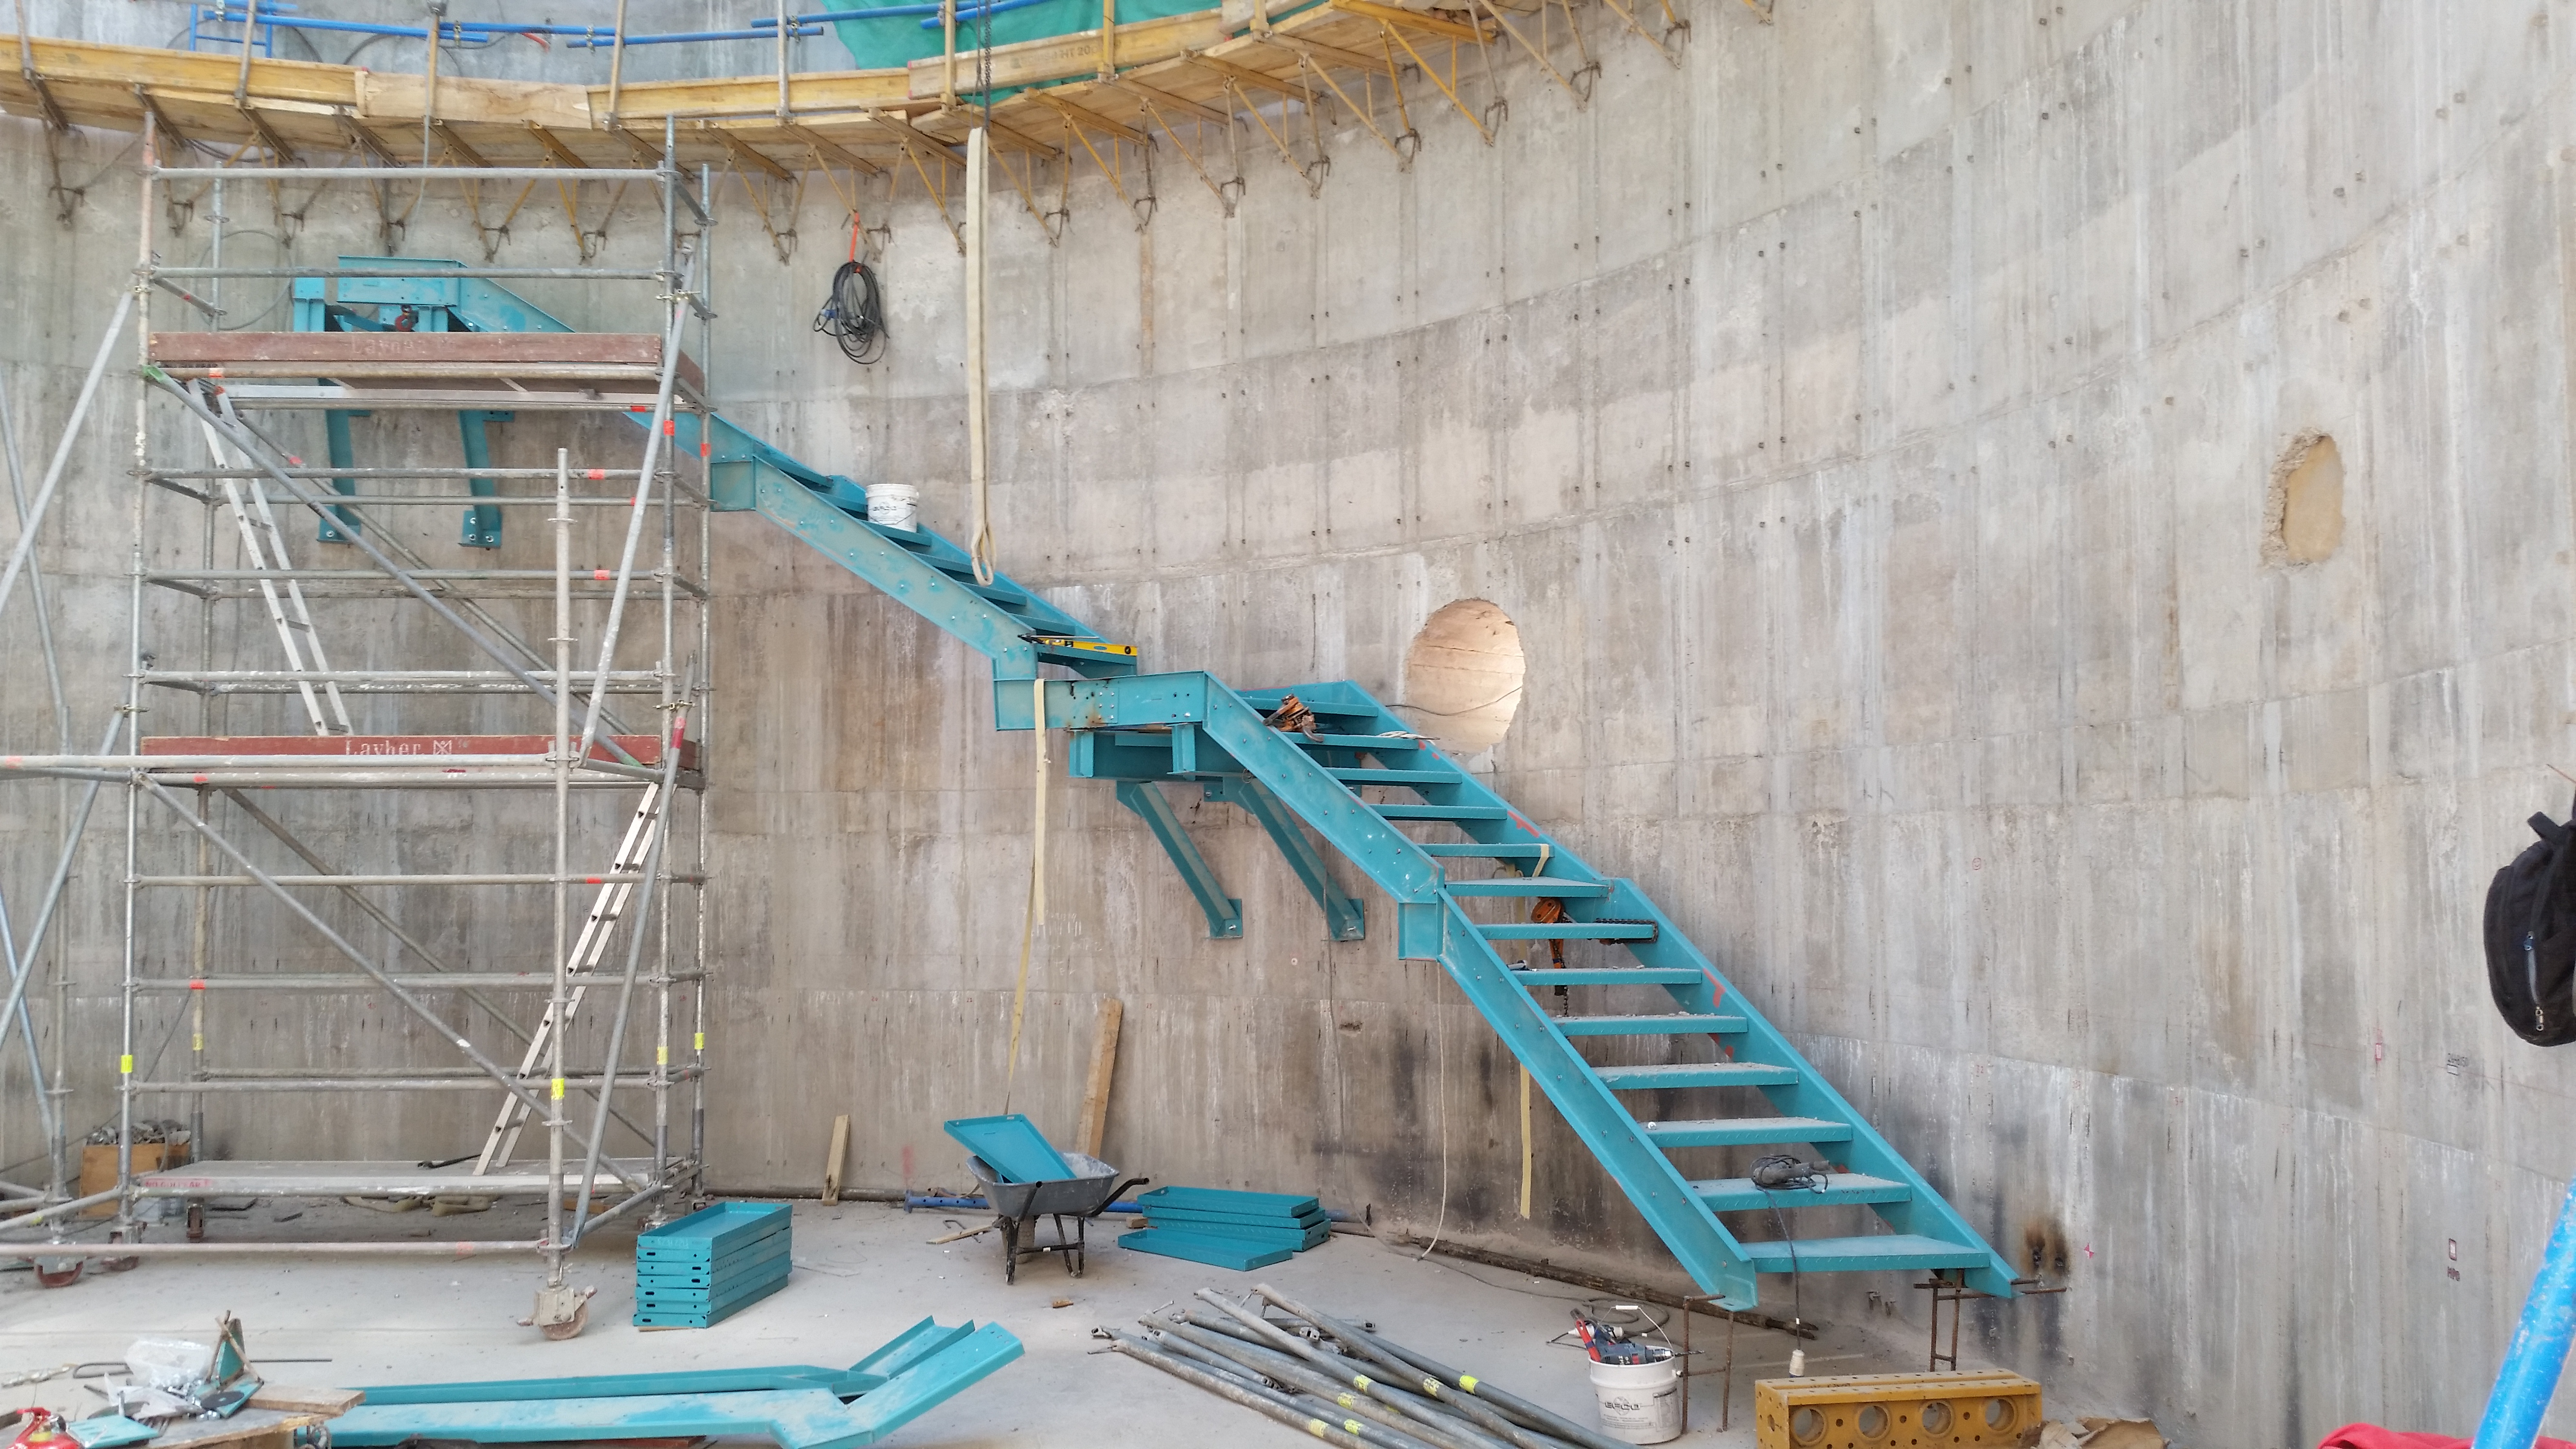

Installation begins on the inner stairs of the pier.

Installation begins on the inner stairs of the pier.

Credit: Rubin Observatory/NSF/AURA